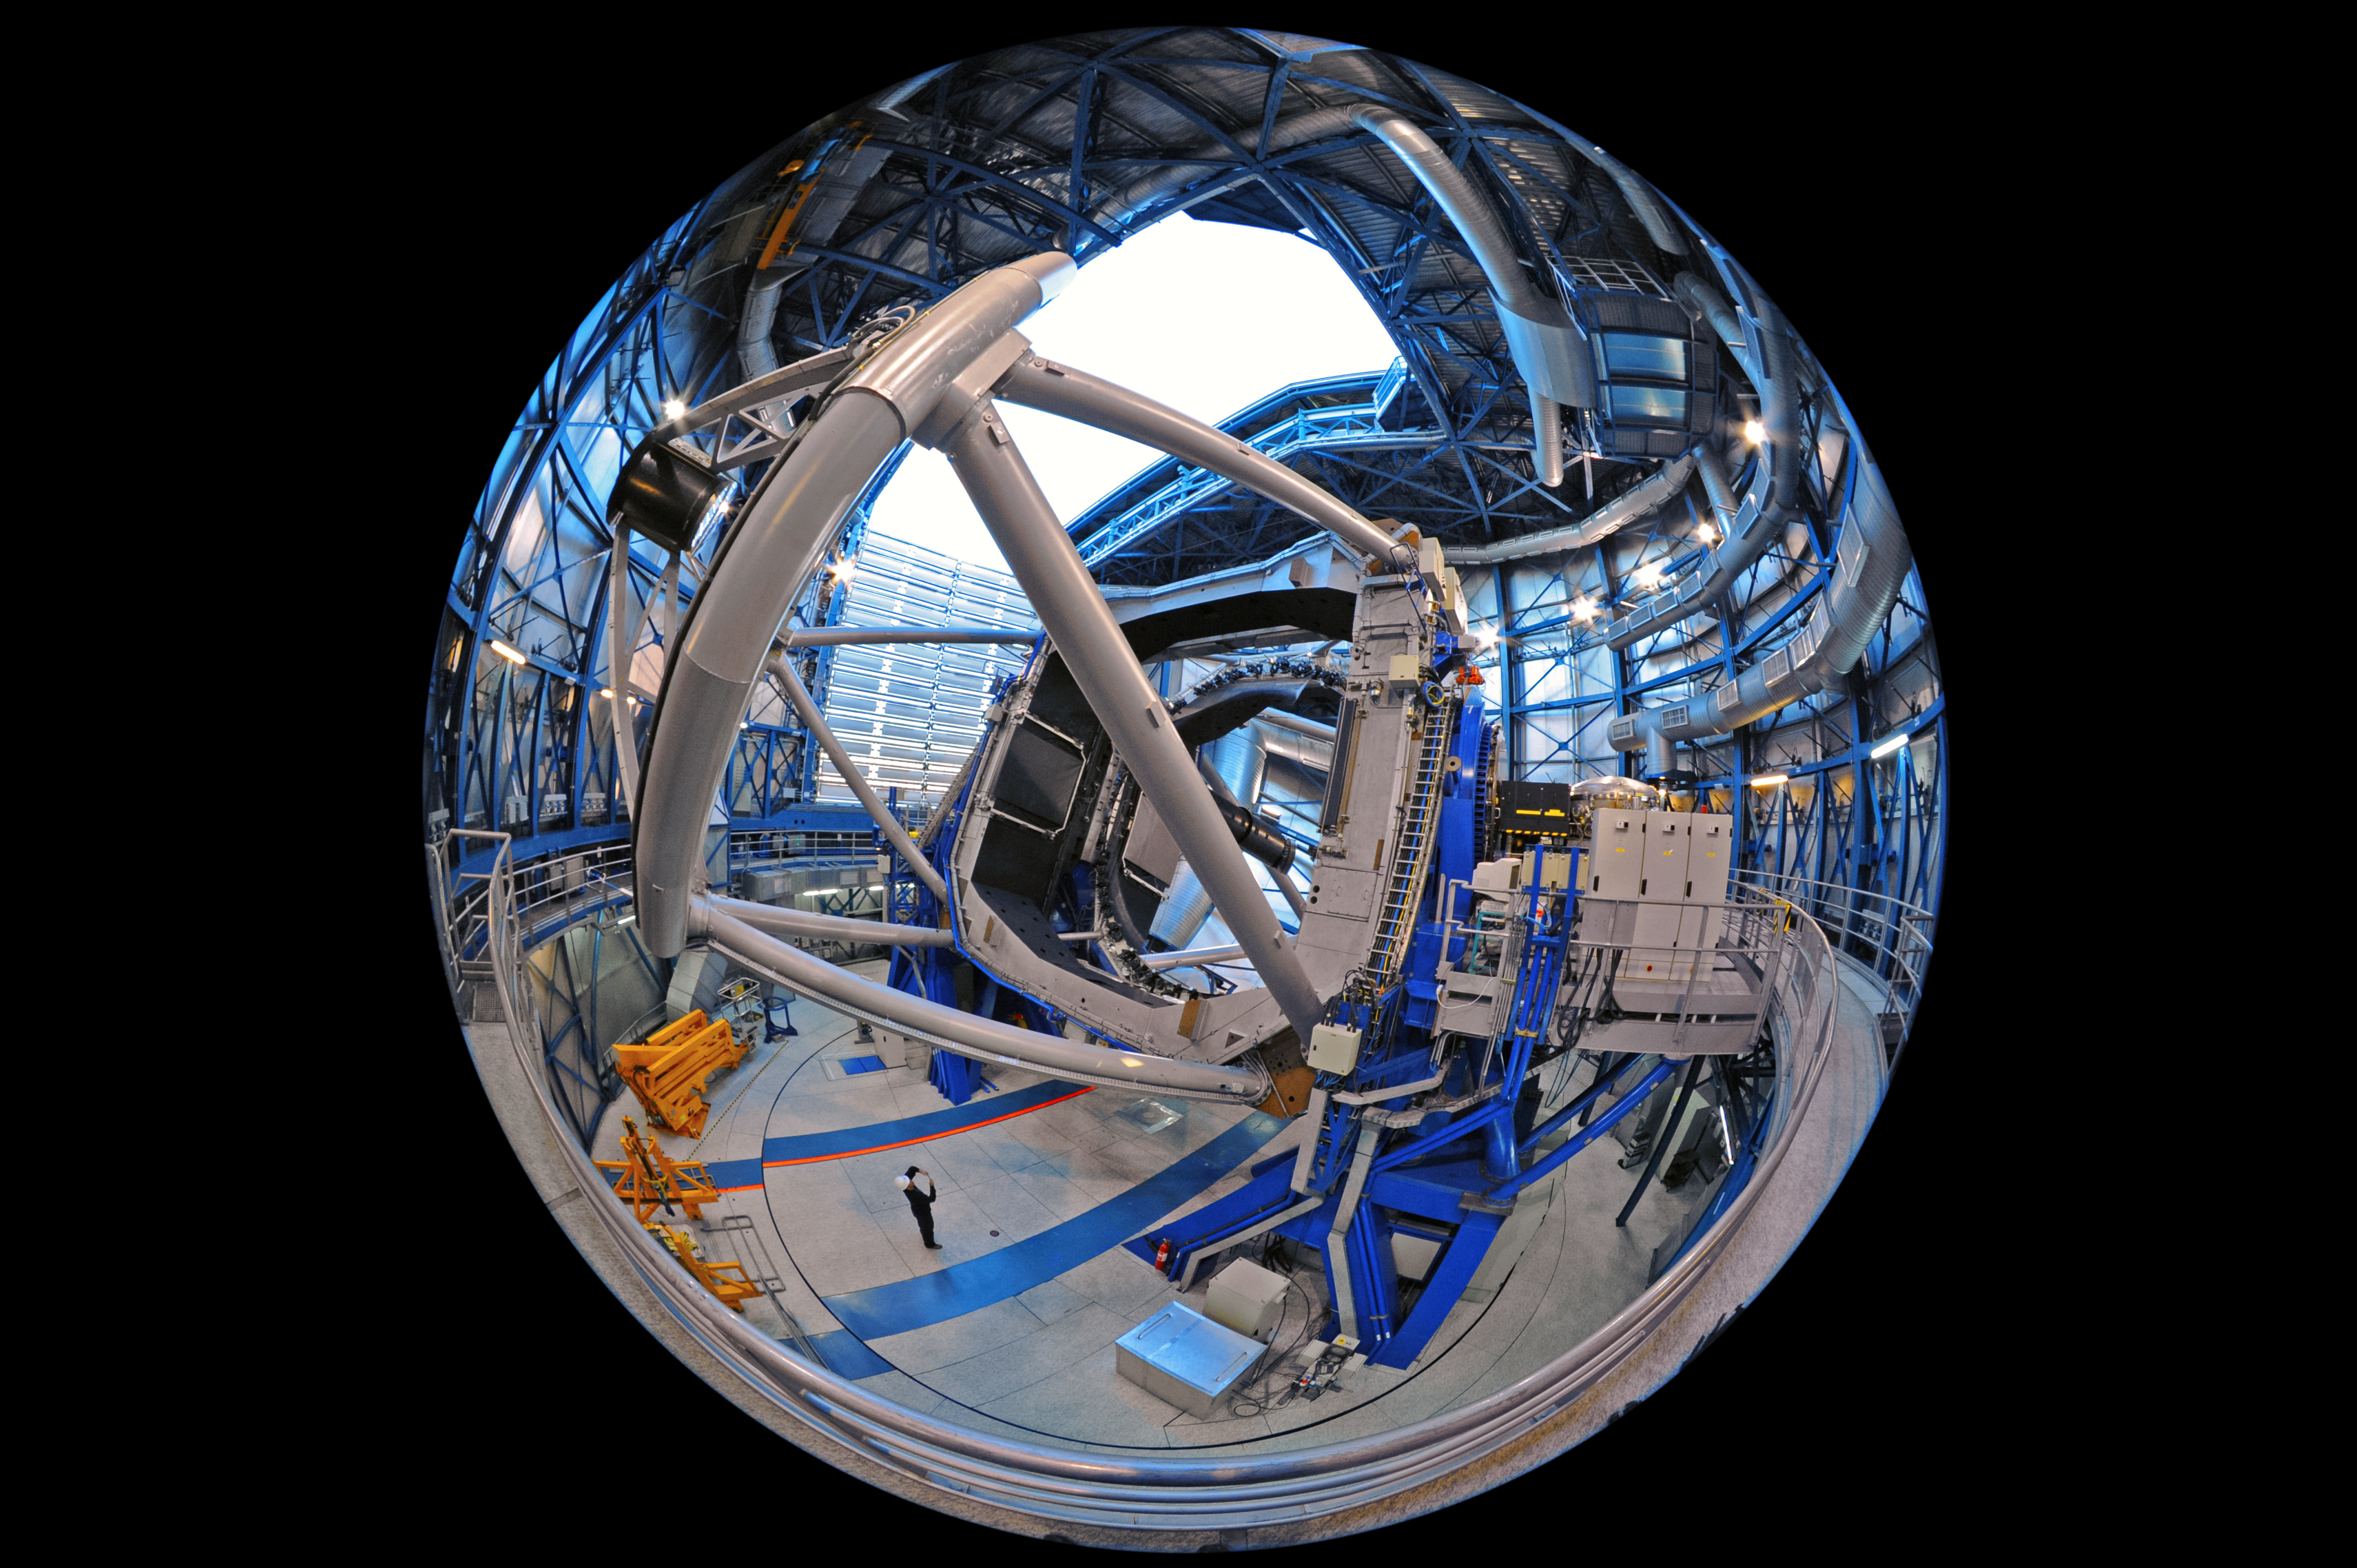

Fish-eye perspective inside a UT

This fulldome fish-eye image provides a unique perspective inside the enclosure of one of the four Unit Telescopes of ESO's Very Large Telescope, accentuating the structure that houses the telescope's mirrors.

The main mirror inside a VLT Unit Telescope is 8.2 metres in diameter and, despite being only 17.5 cm thick, 23 tonnes in weight.

Credit: ESO/S. Brunier